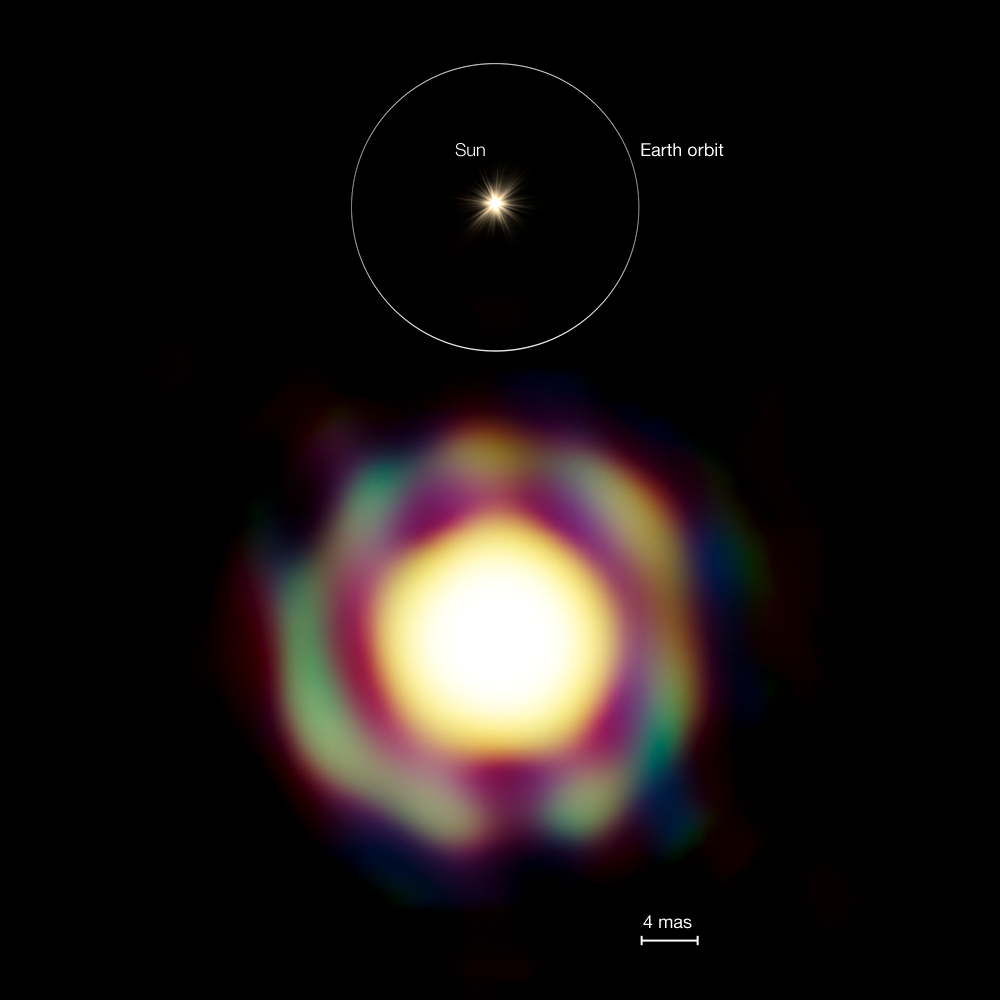

The star T Leporis to scale

Comparison between the VLTI image of the Mira-like star T Leporis and the size of the orbit of the Earth around the Sun. The VLTI observations reveal the presence of a spherical molecular shell surrounding the star, which is about 100 times as large as the Sun.
Also marked is the resolution of the image, 4 milli-arcseconds.

Credit: ESO/J.-B. Le Bouquin et al.